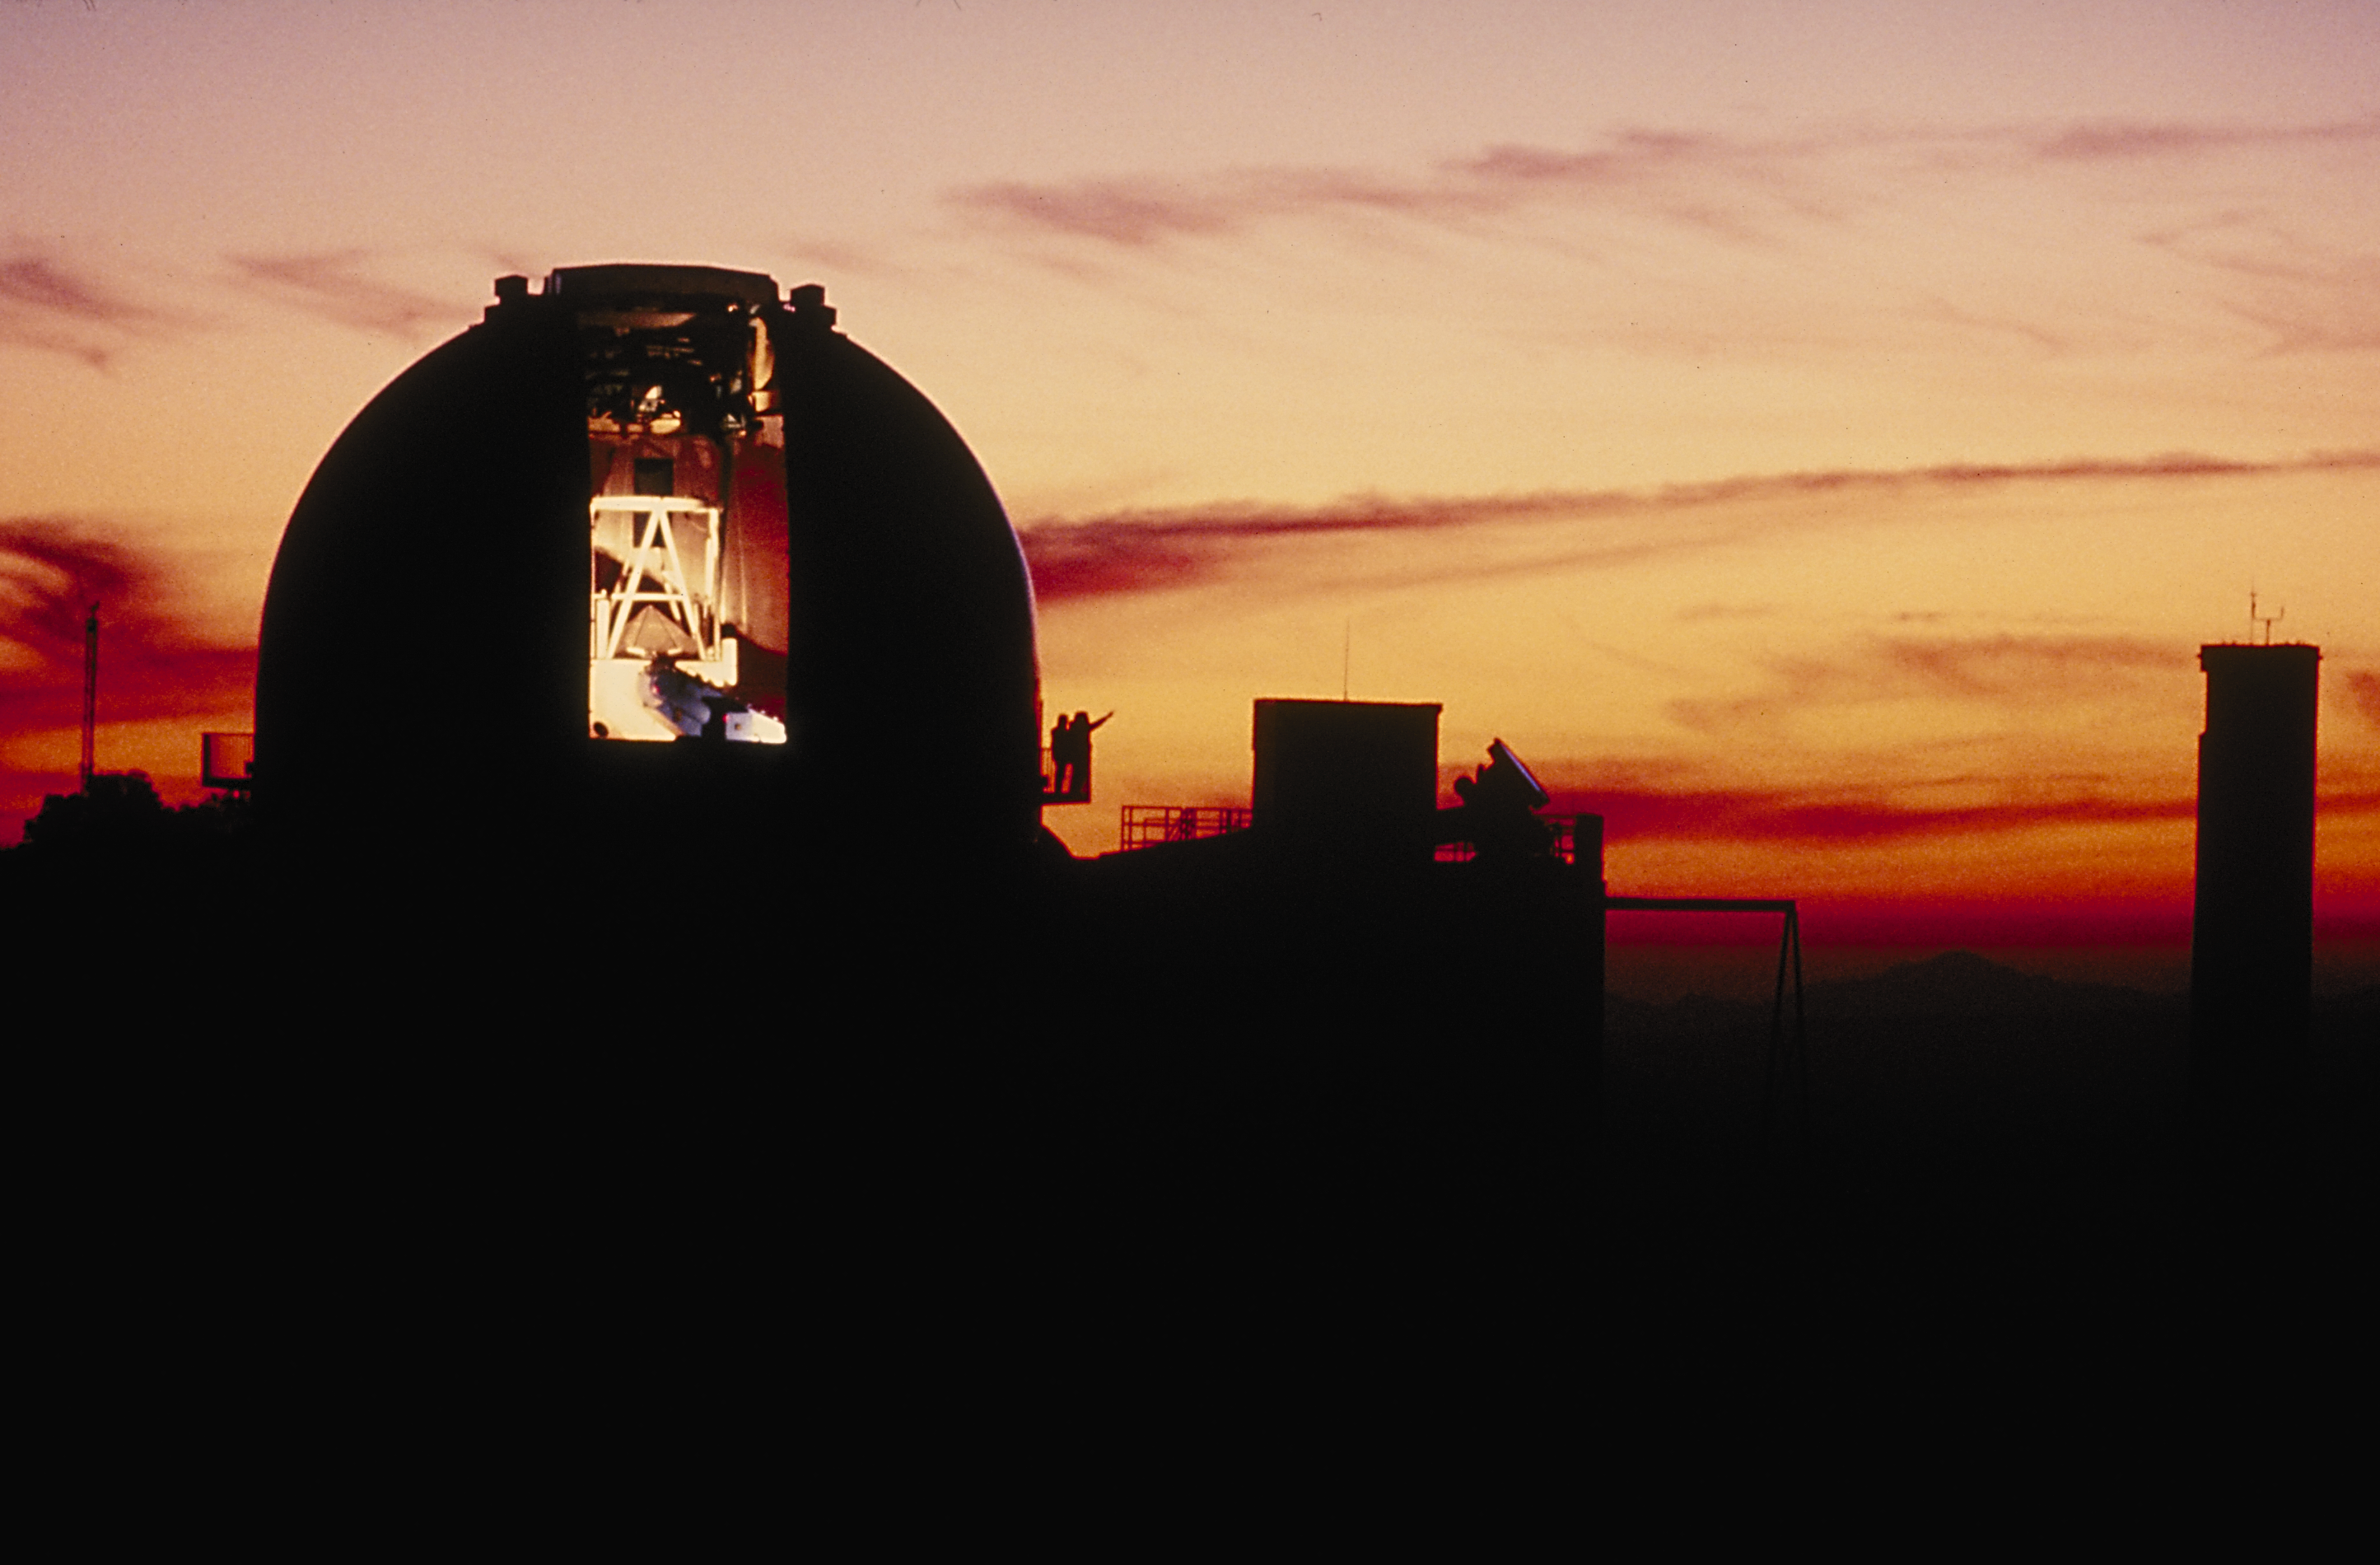

2.1-meter at sunrise

2.1-meter (84-inch) telescope dome at sunrise, 1984.

Credit: NOIRLab/NSF/AURA